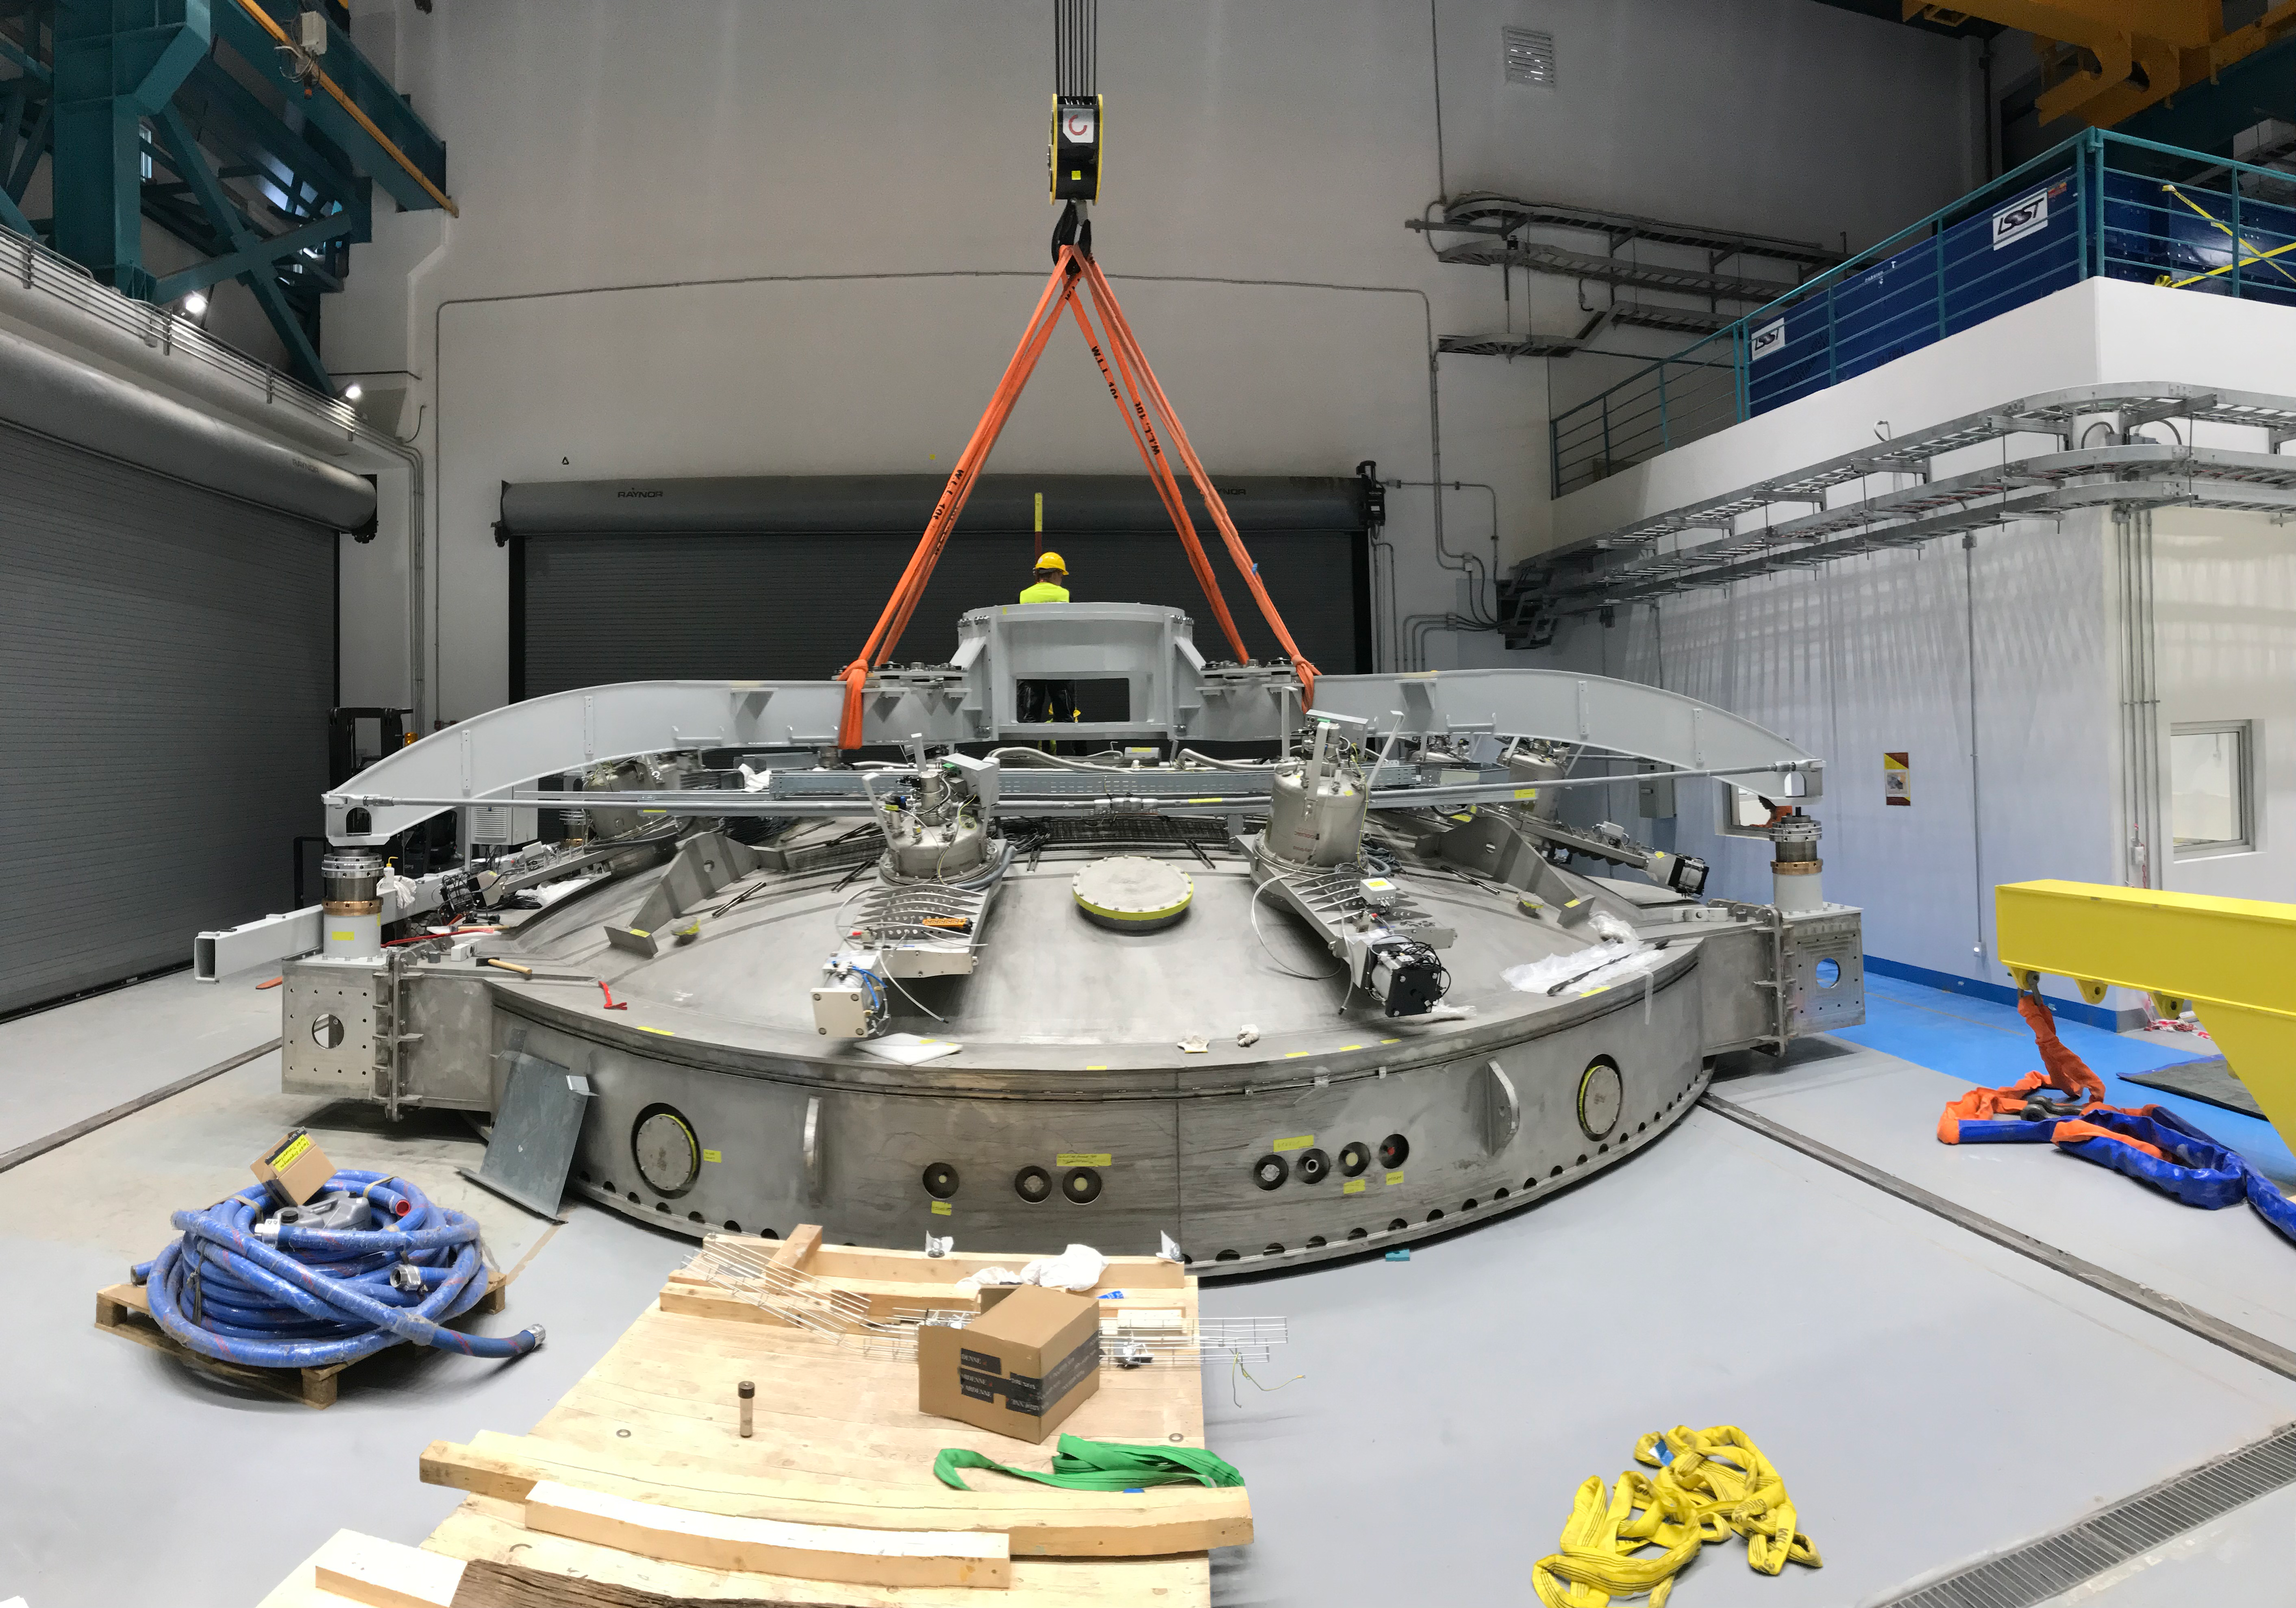

Coating Plant Assembly on Summit

A crew from Von Ardenne, the LSST Coating Chamber vendor, is currently onsite at the LSST summit facility building, performing work on the Coating Chamber, which arrived at the summit in November 2018. According to Tomislav Vucina, LSST Coatings Engineer, "The LSST Coating Chamber will be the largest, most modern, and most powerful mirror coating mechanism used by any telescope in the world." The Coating Chamber, which was constructed in Germany, is now beginning a six-month program of “assembly, integration, and commissioning,” which refers to installation of all components of the Coating Plant, and the testing necessary to ensure that everything works the way it’s supposed to. After final acceptance, and after both LSST mirrors arrive, the Coating Plant will be used to coat the Primary/Tertiary Mirror (M1M3) with aluminum, and the Secondary Mirror (M2) with silver.

Credit: Rubin Observatory/NSF/AURA